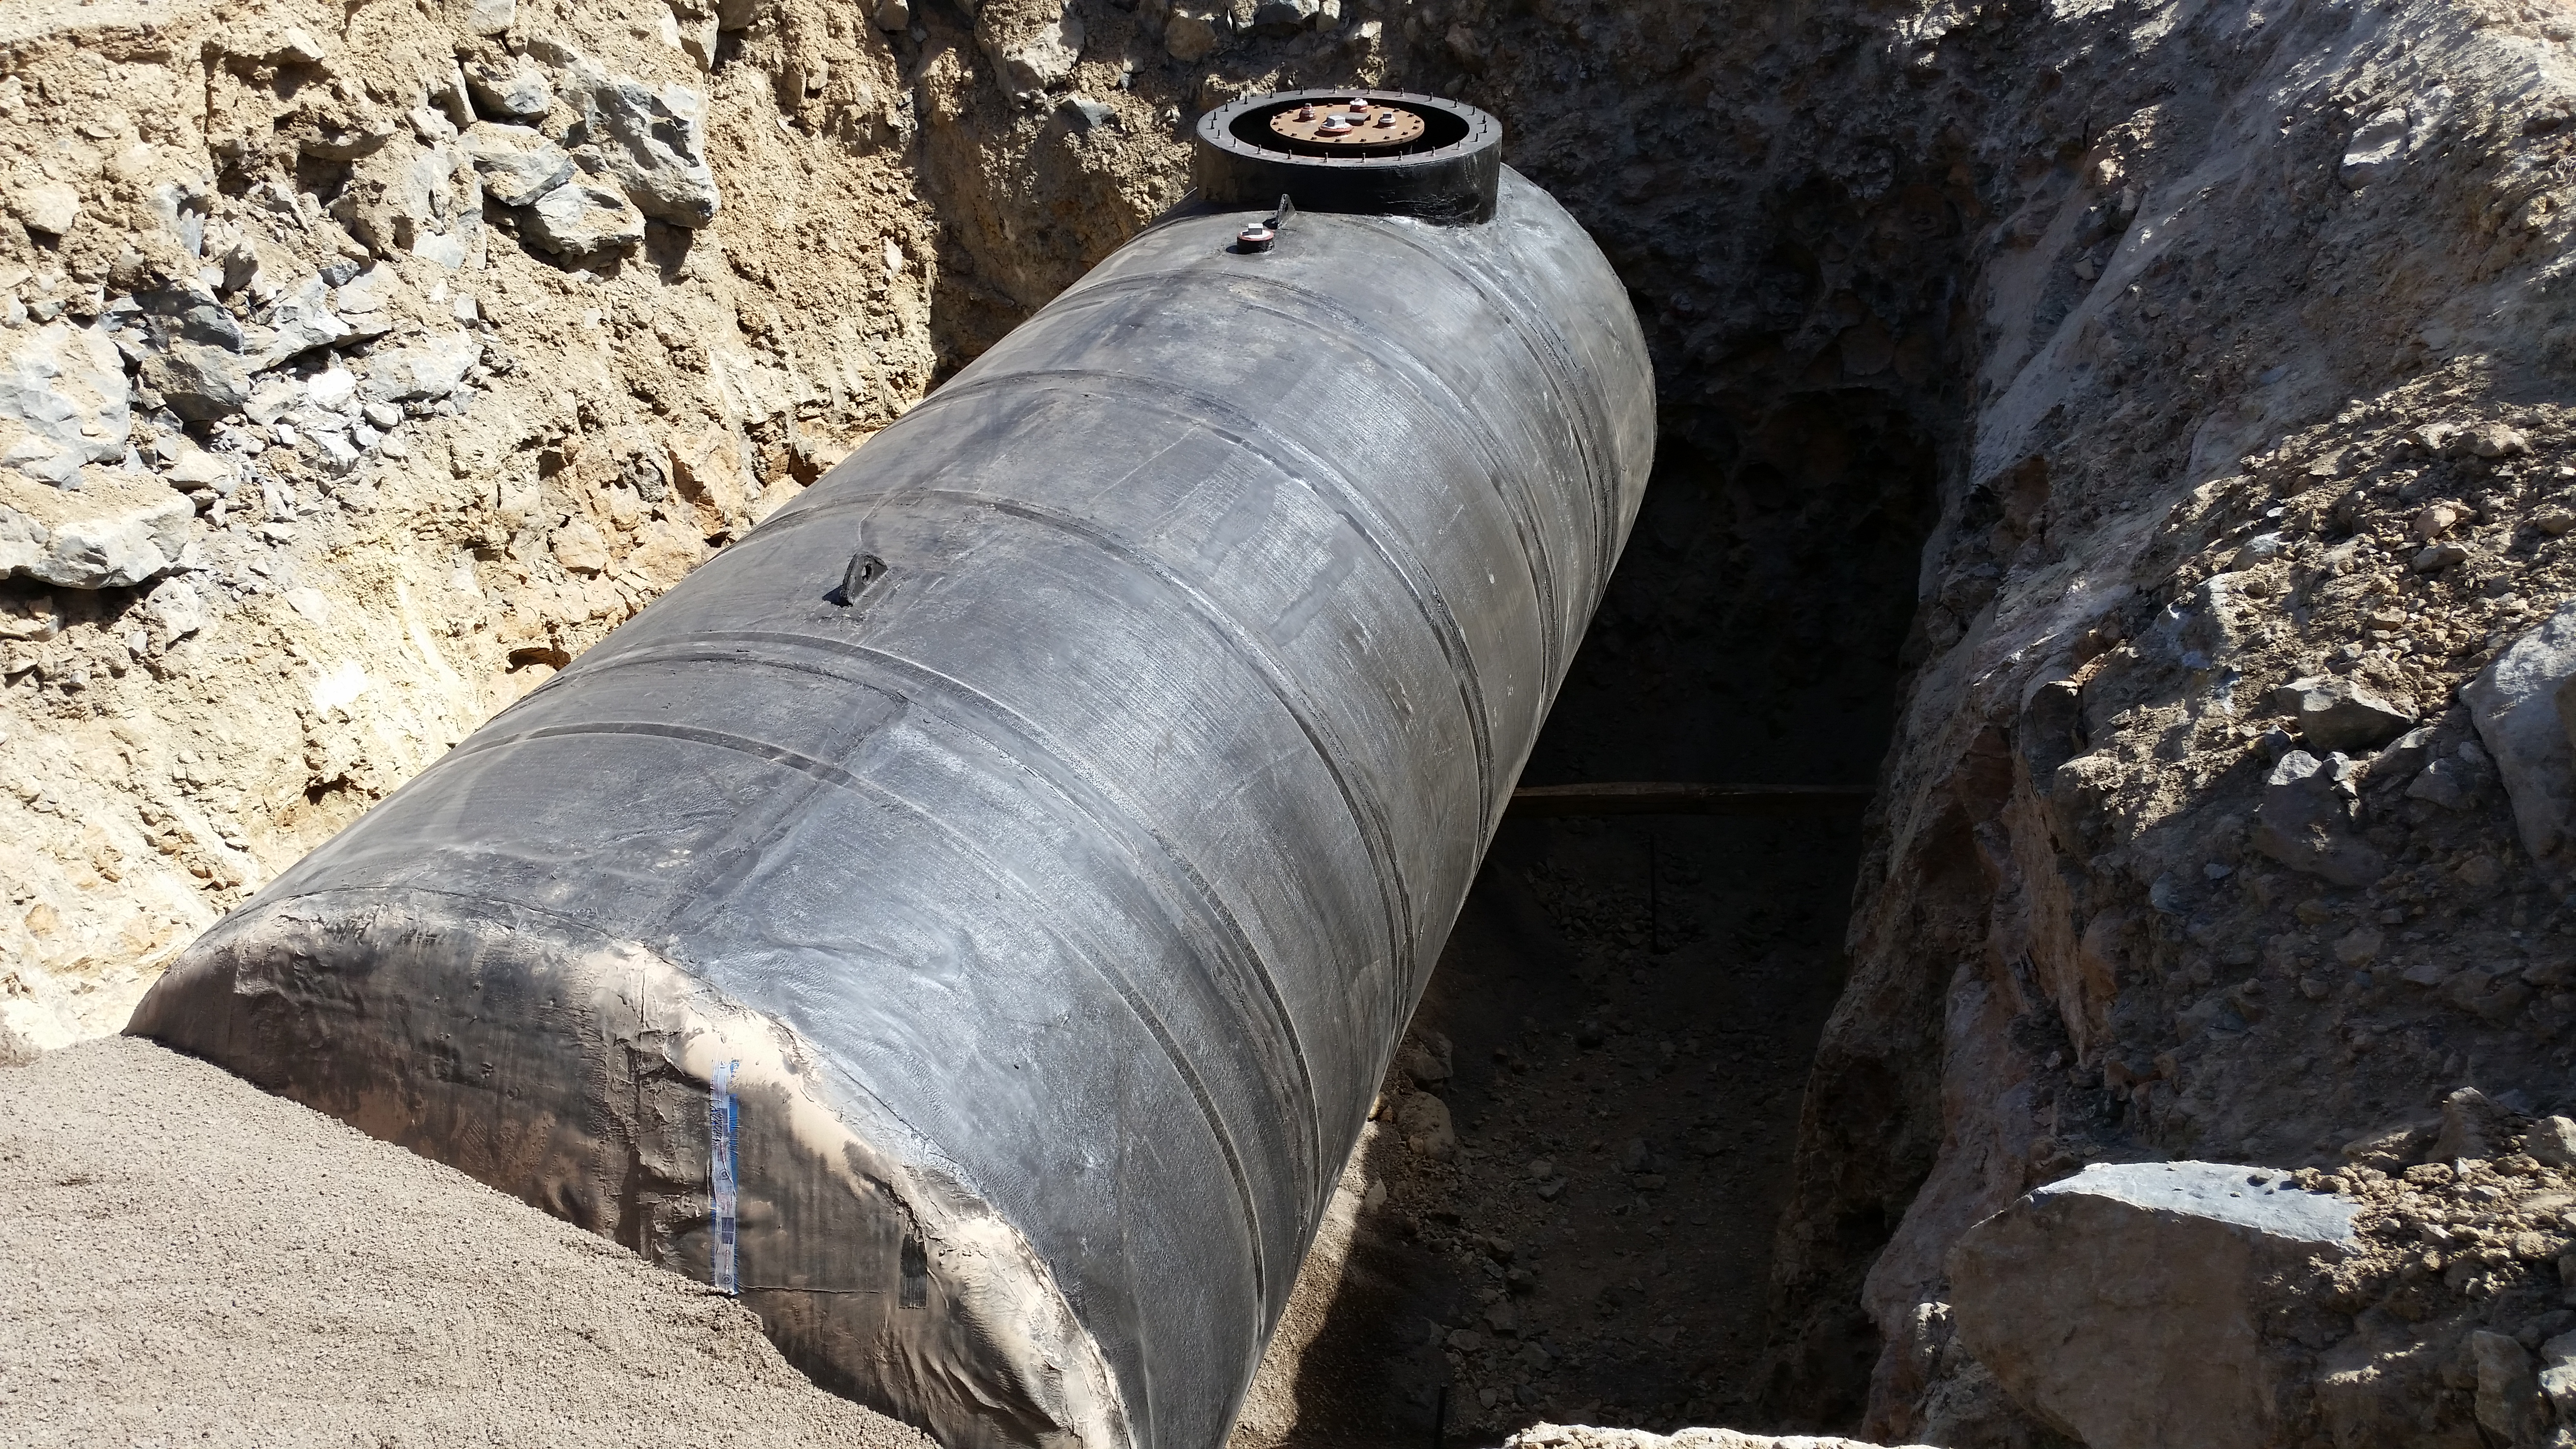

Diesel tank

Diesel tank installed in the final location.

Credit: Rubin Observatory/NSF/AURA